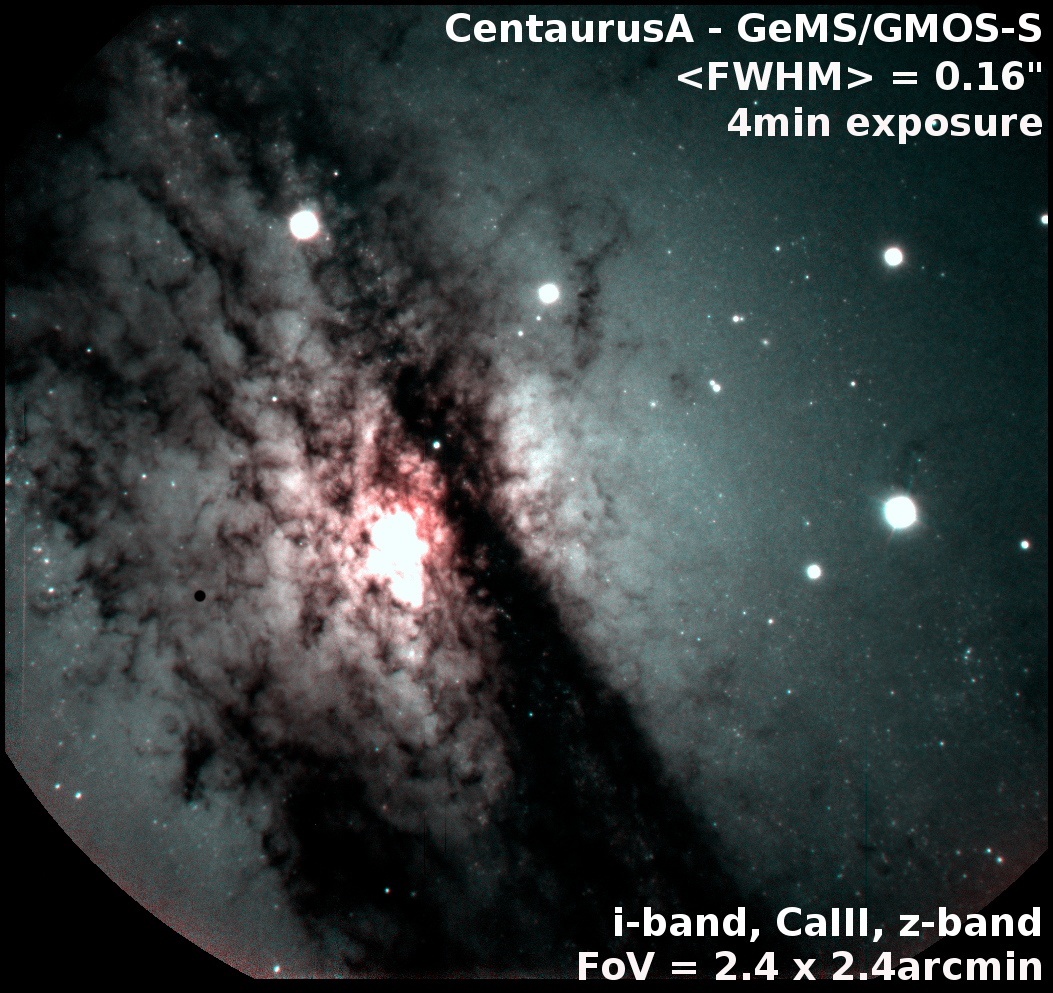

Gemini Video Explains the Next Generation of Adaptive Optics

Although the combination of GMOS and GeMS is not intended to be offered as a standard mode in the immediate future, this image is useful for commissioning/verification purposes and demonstrates the capabilities of GeMS over a broad spectral range. It also hints at what is possible with a ground-layer adaptive optics system. The center of the Centaurus A galaxy, observed with GMOS-S and GeMS. The Field of View on this image is 2.4x2.4 arcmin. The performance, measured as the Full Width Half Max (FWHM) of the stars is as good as 0.08 arcsec around the center the field, and about 0.16arcsec in average over the whole field.

Credit: NOIRLab